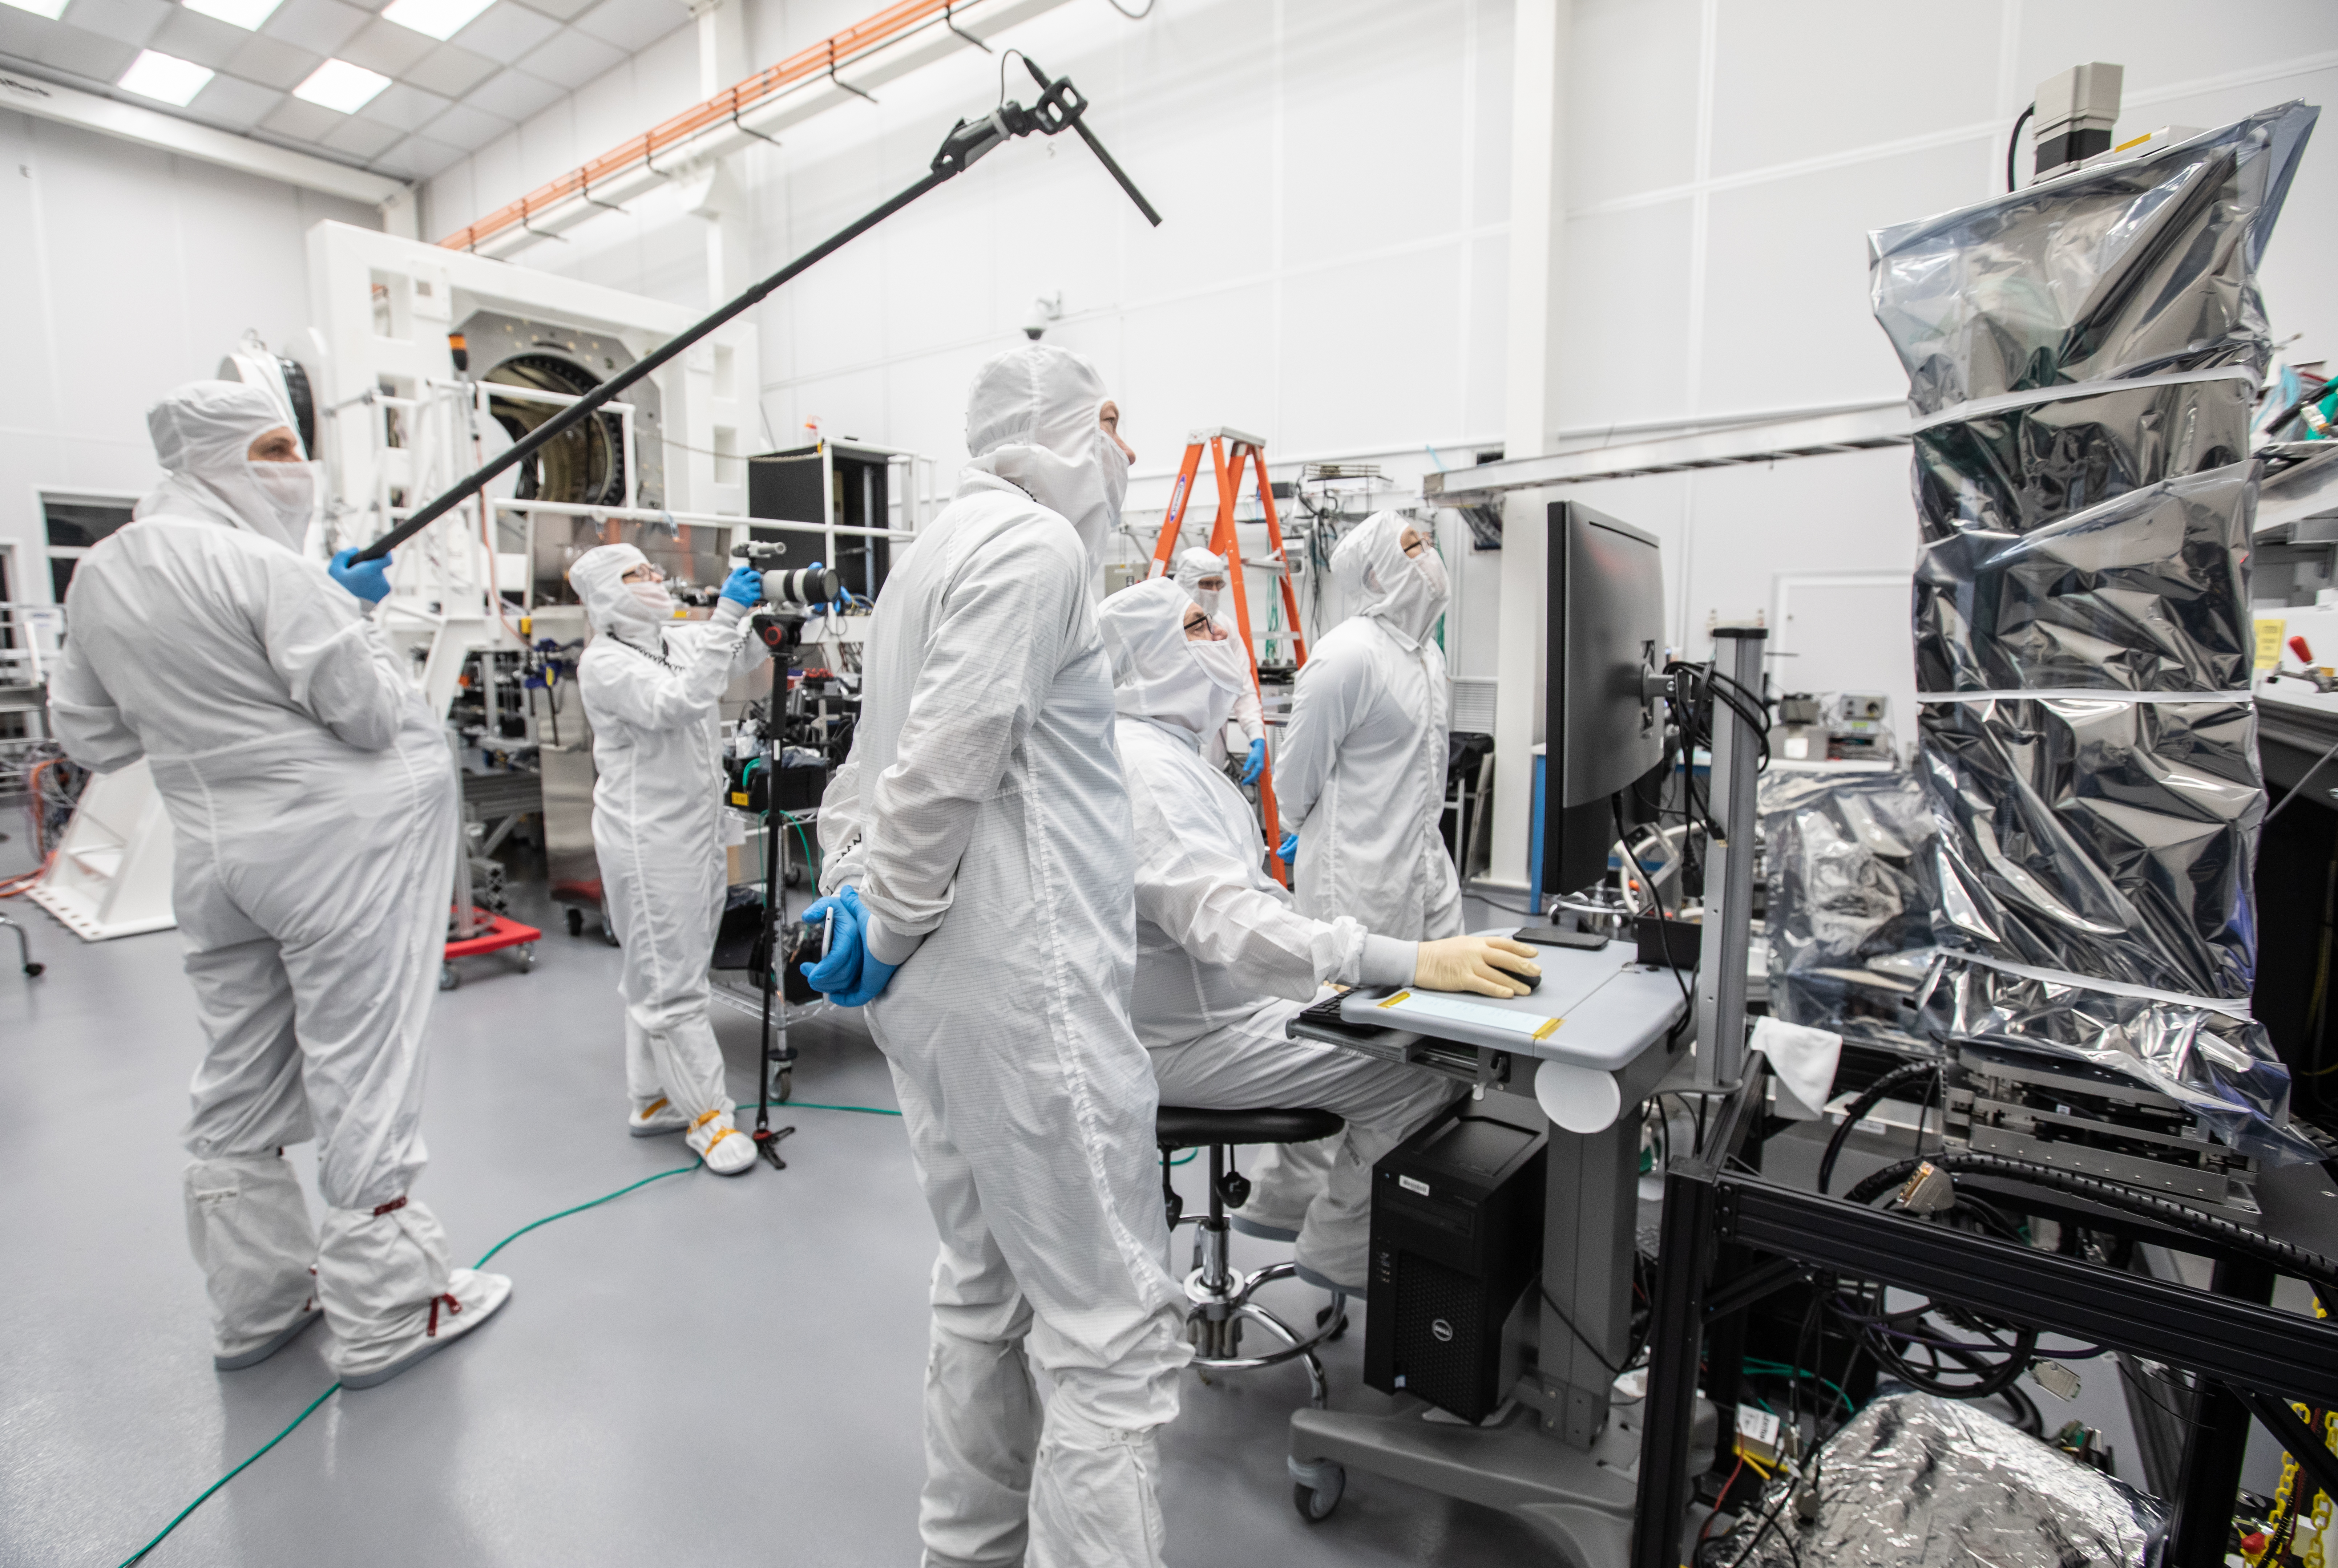

Vera C. Rubin Observatory LSST Camera Focal Plane Build 129

Preparing the final RTM for installation into the cryostat assembly.

Credit: Jacqueline Orrell/SLAC National Accelerator Laboratory